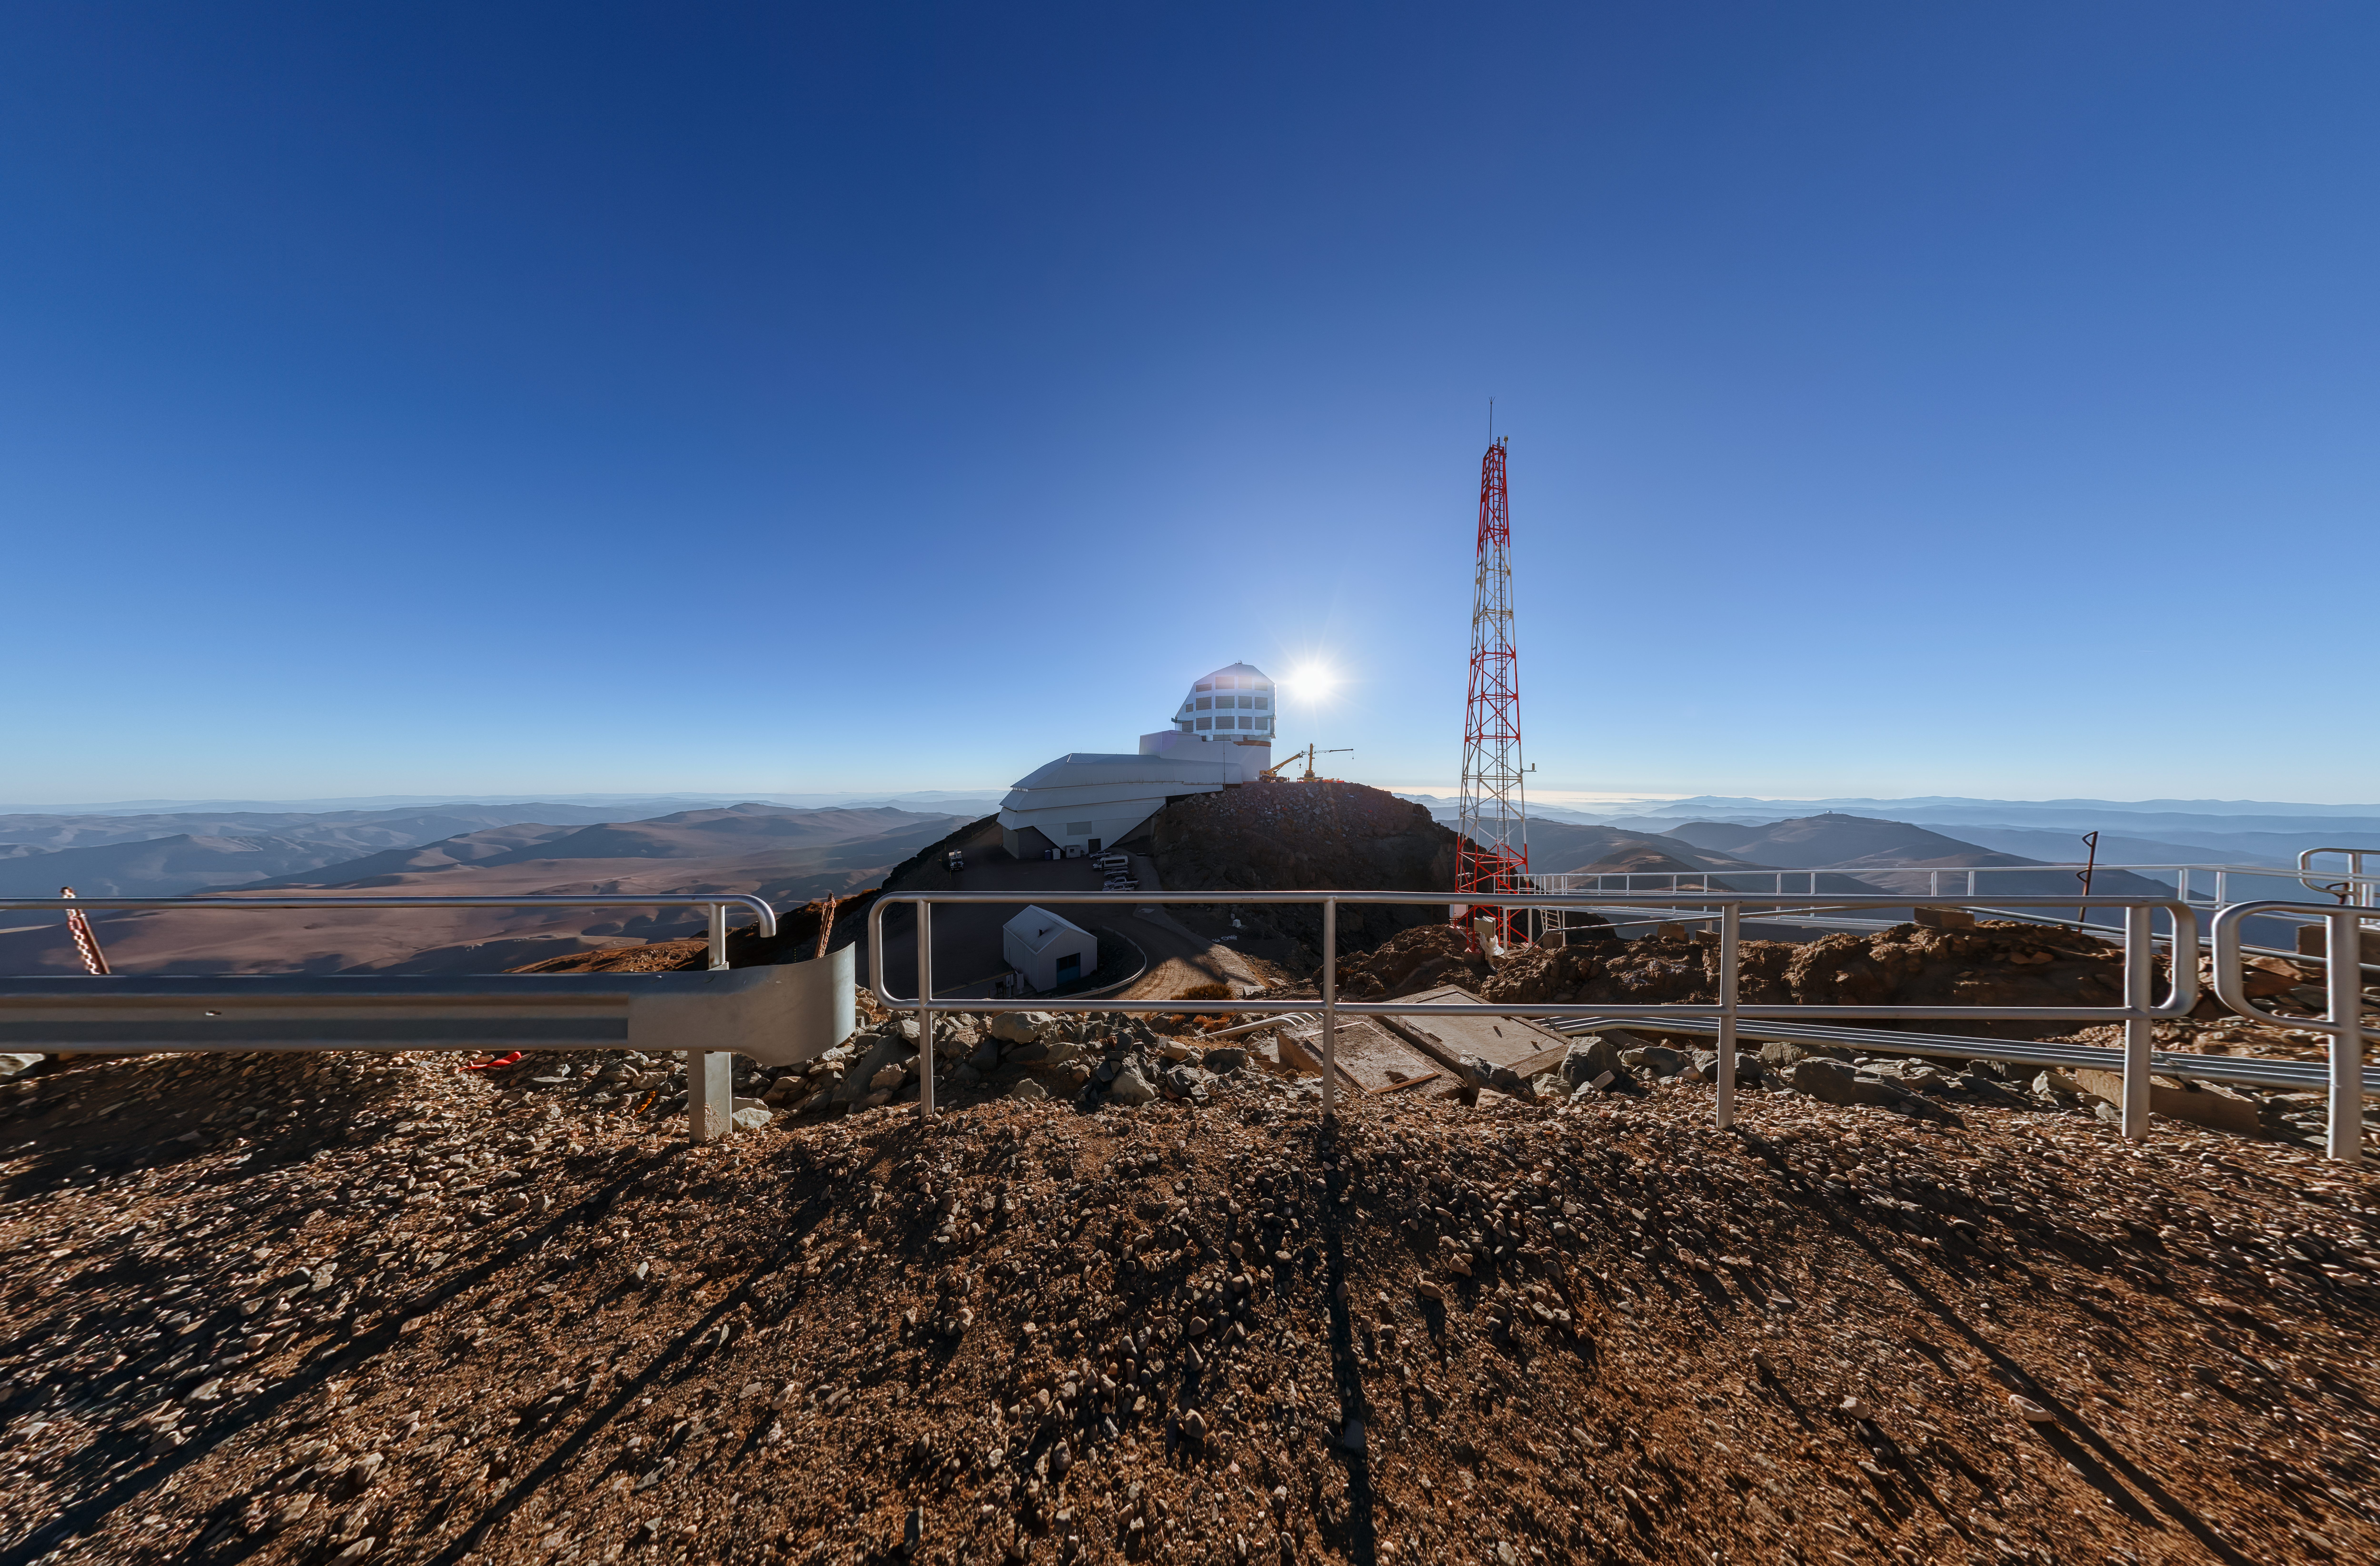

Rubin AuxTel Panorama

A panoramic view of the Rubin AuxTel at the Vera C. Rubin Observatory, a program of NSF NOIRLab.

Credit: NOIRLab/AURA/NSF/P. Horálek